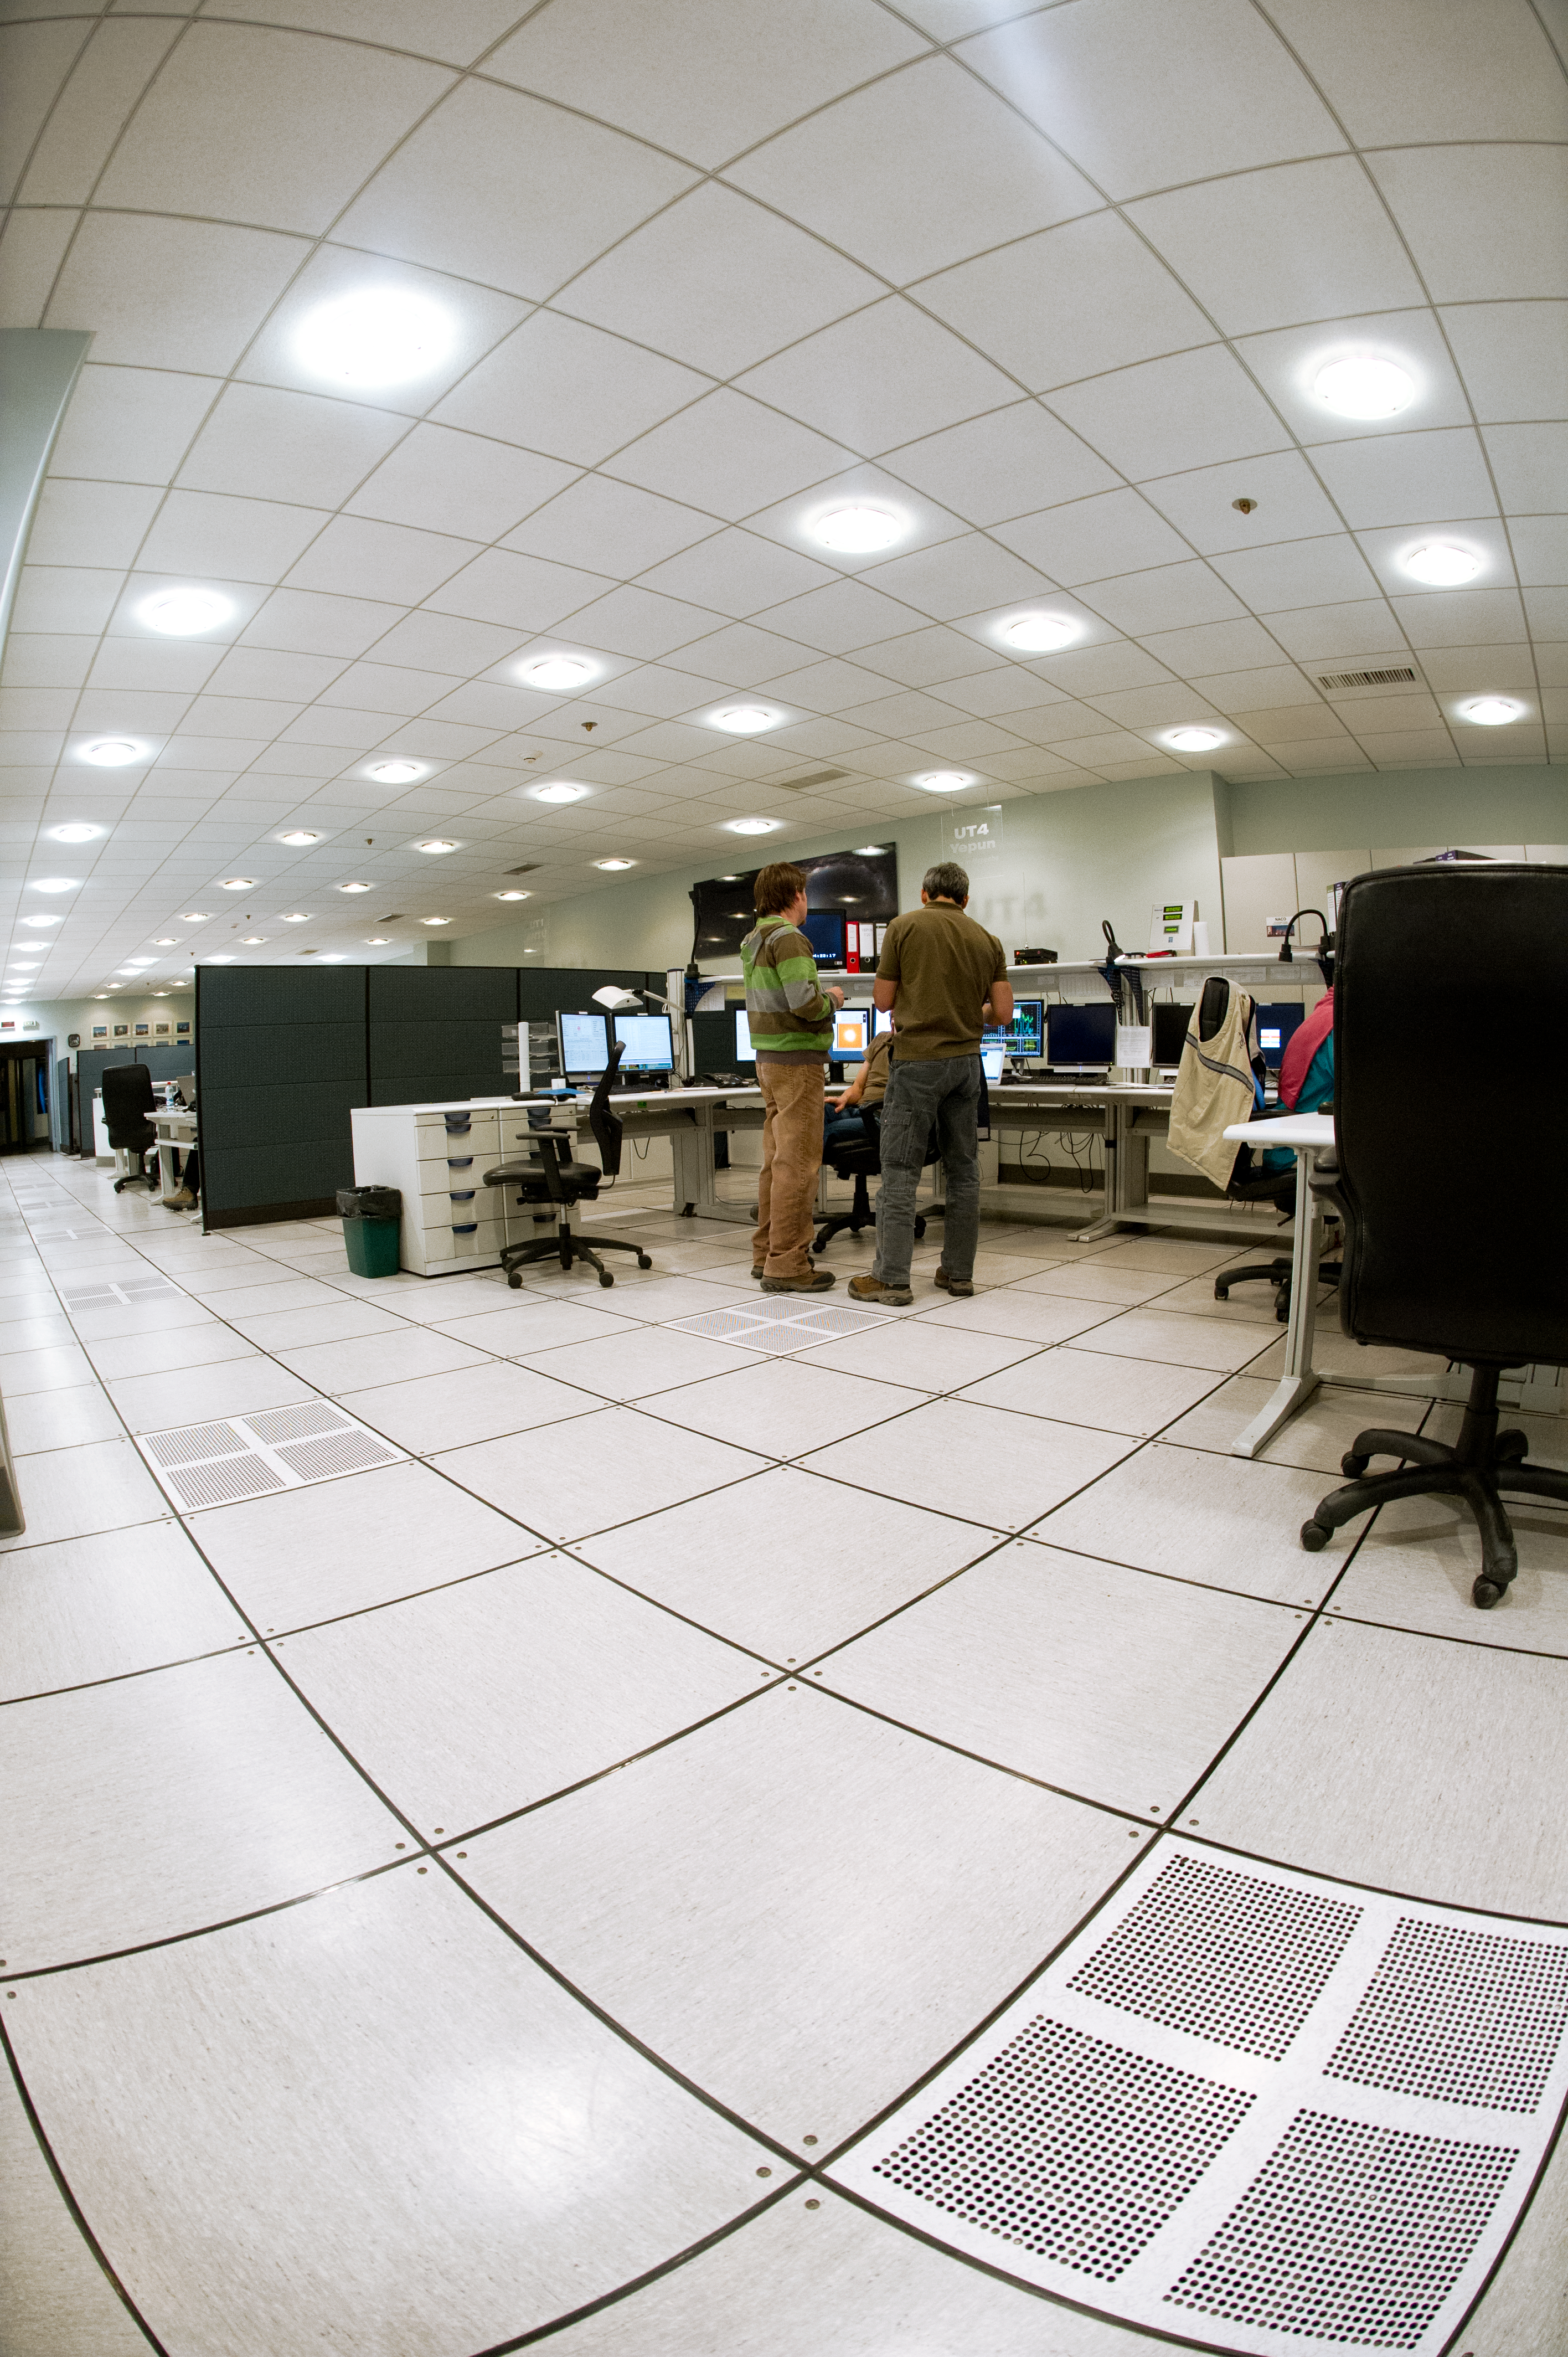

Portrait of the VLT's control room

A portrait-orientation still of the VLT Control Room.

Credit: ESO/C. Malin